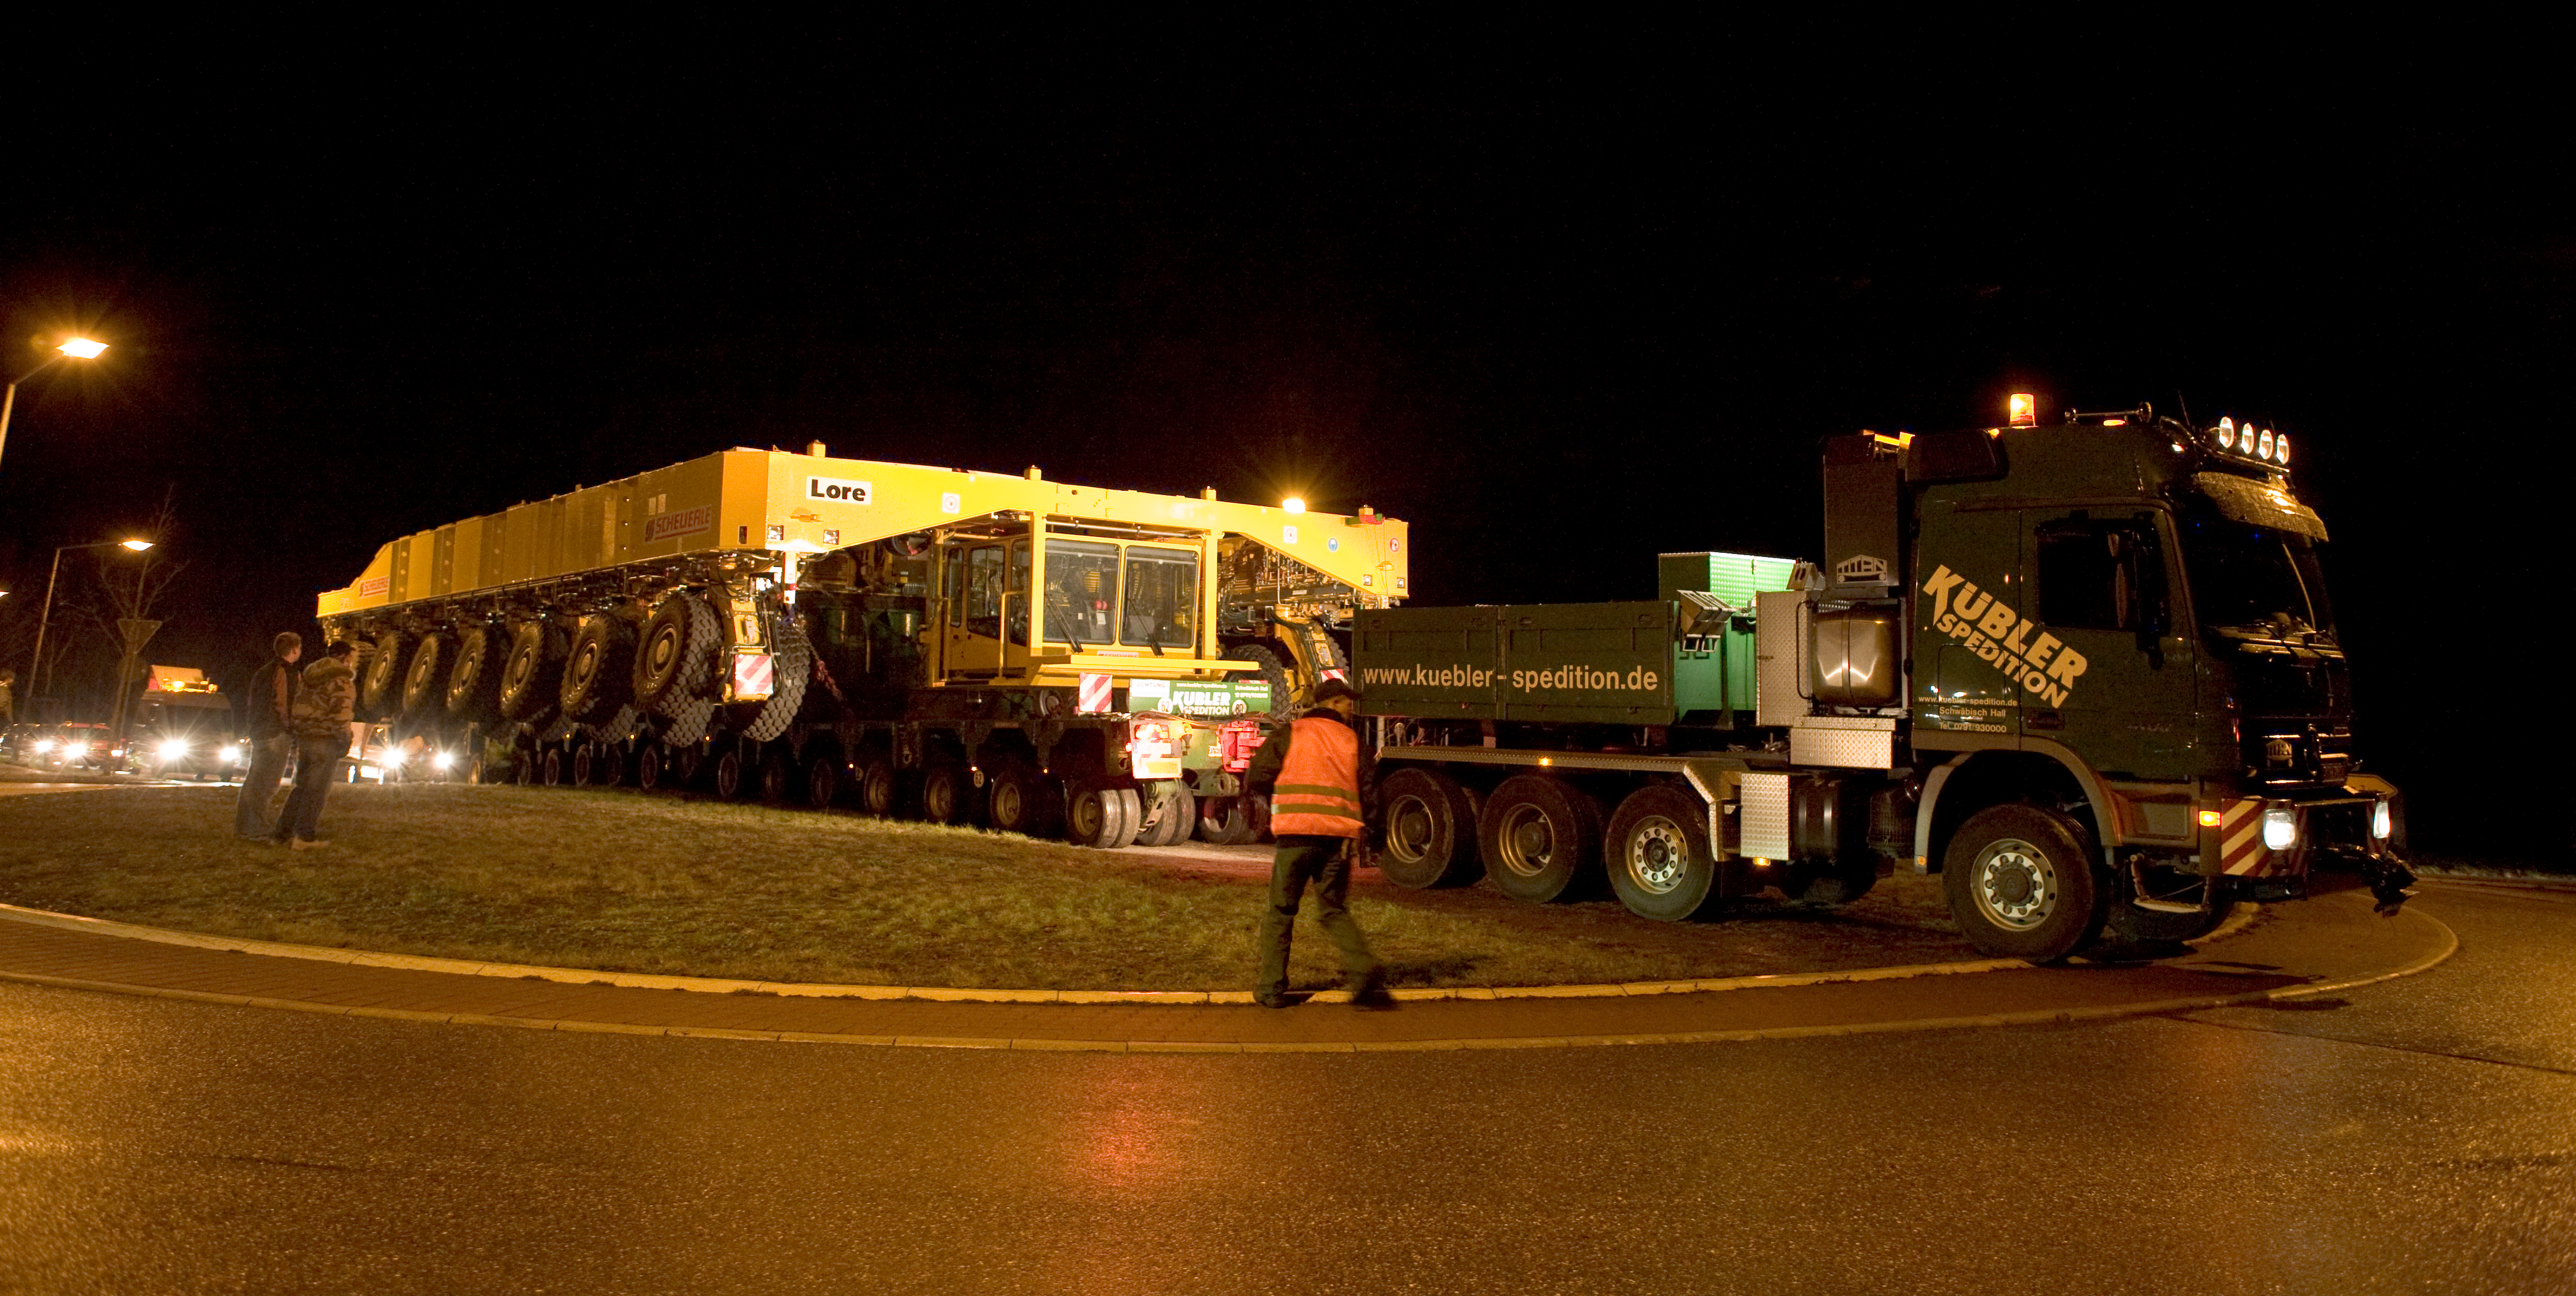

ALMA transporters

The ALMA transporters were taken from the factory to the port of Heillbron in 2007.

Credit: ALMA (ESO/NAOJ/NRAO)